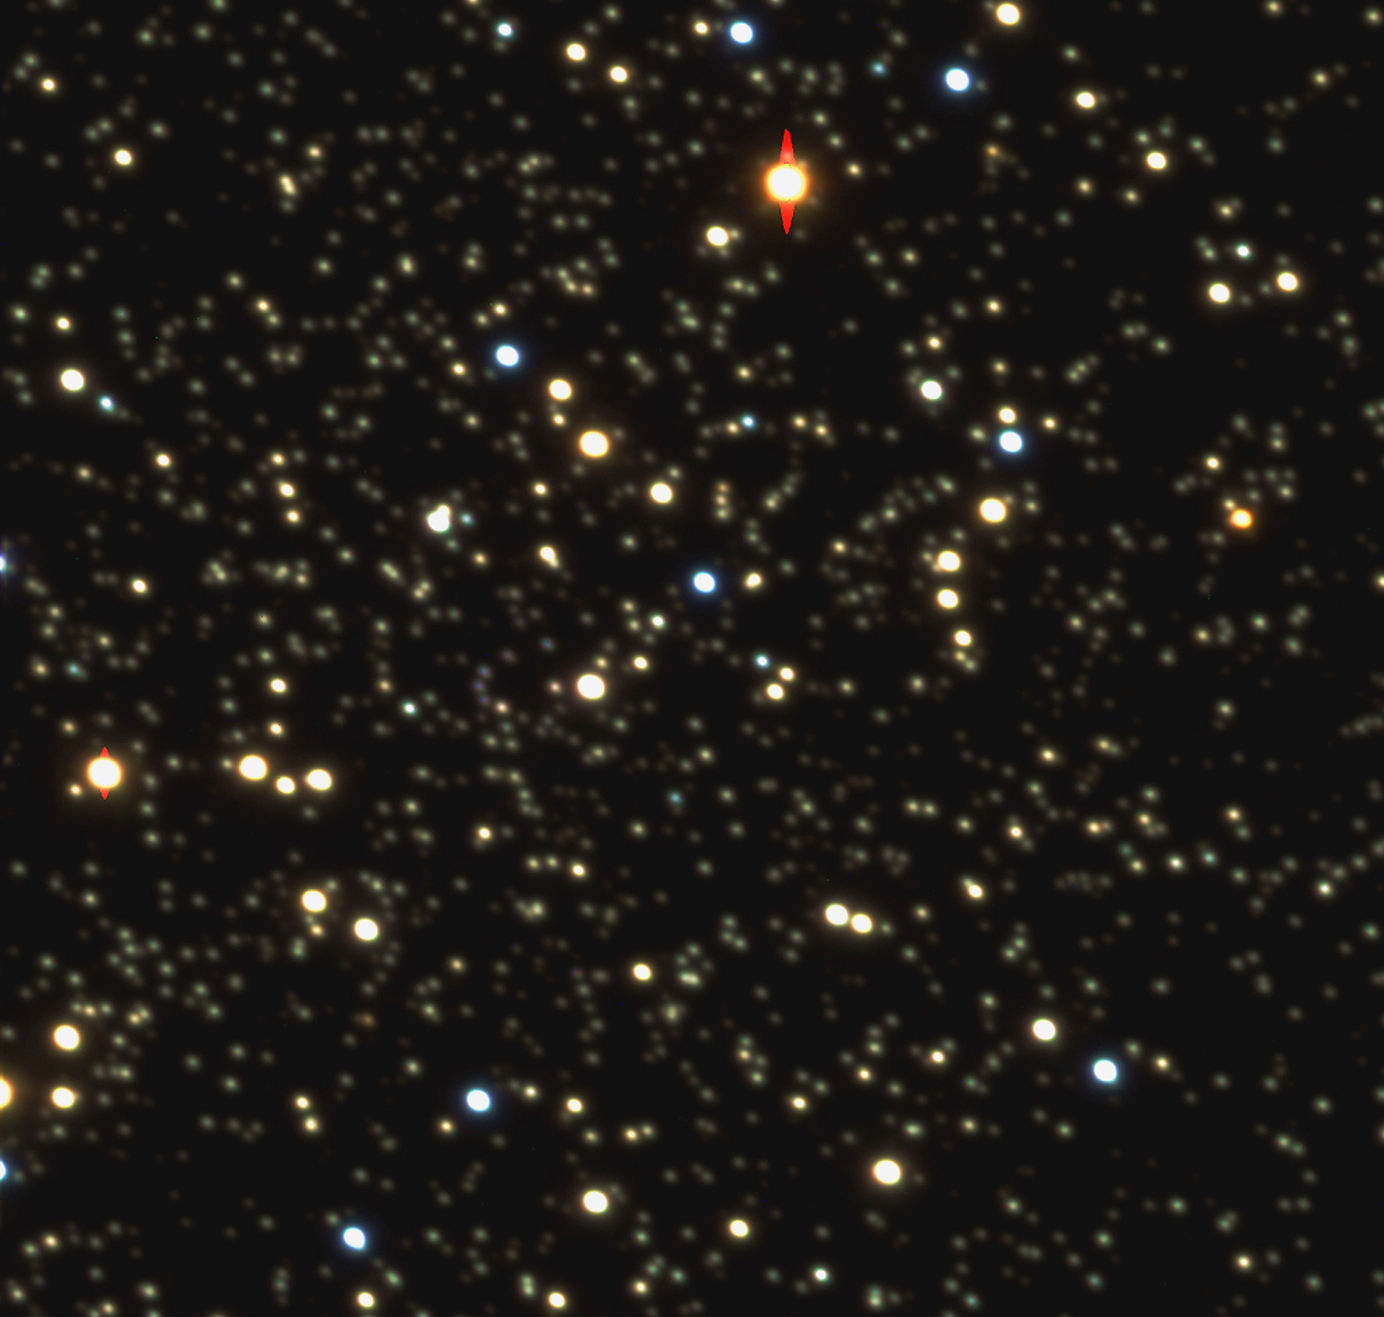

The central region of globular cluster Messier 4

The globular cluster Messier 4 (M4 for short) is located about 6,000 light-years away. On the sky, it is seen in the southern constellation Scorpius, It is an ensemble of about 500,000 stars, held together by their mutual gravitational pull. There are about 150 such clusters in our Galaxy, and M4 is the one closest to us.

This colour picture has been obtained by combining three images taken through three different filters at the wavelengths of blue, green, and red light. They were obtained during the night of May 22, 1998. In this way, the stars are seen in their true colours, ranging from blue for very hot stars (about 10,000 degrees) to red for the cooler ones (about 4,000 degrees).

With an exposure time of only 2 minutes, the VLT has been able to detect in the blue light stars as faint as magnitude 24. This corresponds to 15 million times dimmer than the faintest stars visible to the naked eye. This was achieved even though the image has a fairly high background, being taken with the Moon above the horizon (3 days before New Moon, with 18% illumination). The large mirror surface of the VLT UT1 (53 m 2 ) and its ability to produce very sharp images (measured as 0.53 arcsec on these images), unequalled by any ground-based telescope, ensures that faint objects may be observed extremely efficiently, especially under the good conditions that prevailed during this observation.

Note that, because of the limitations in the printing process, these faint stars cannot easily be seen in this glossy reproduction.

Credit: ESO